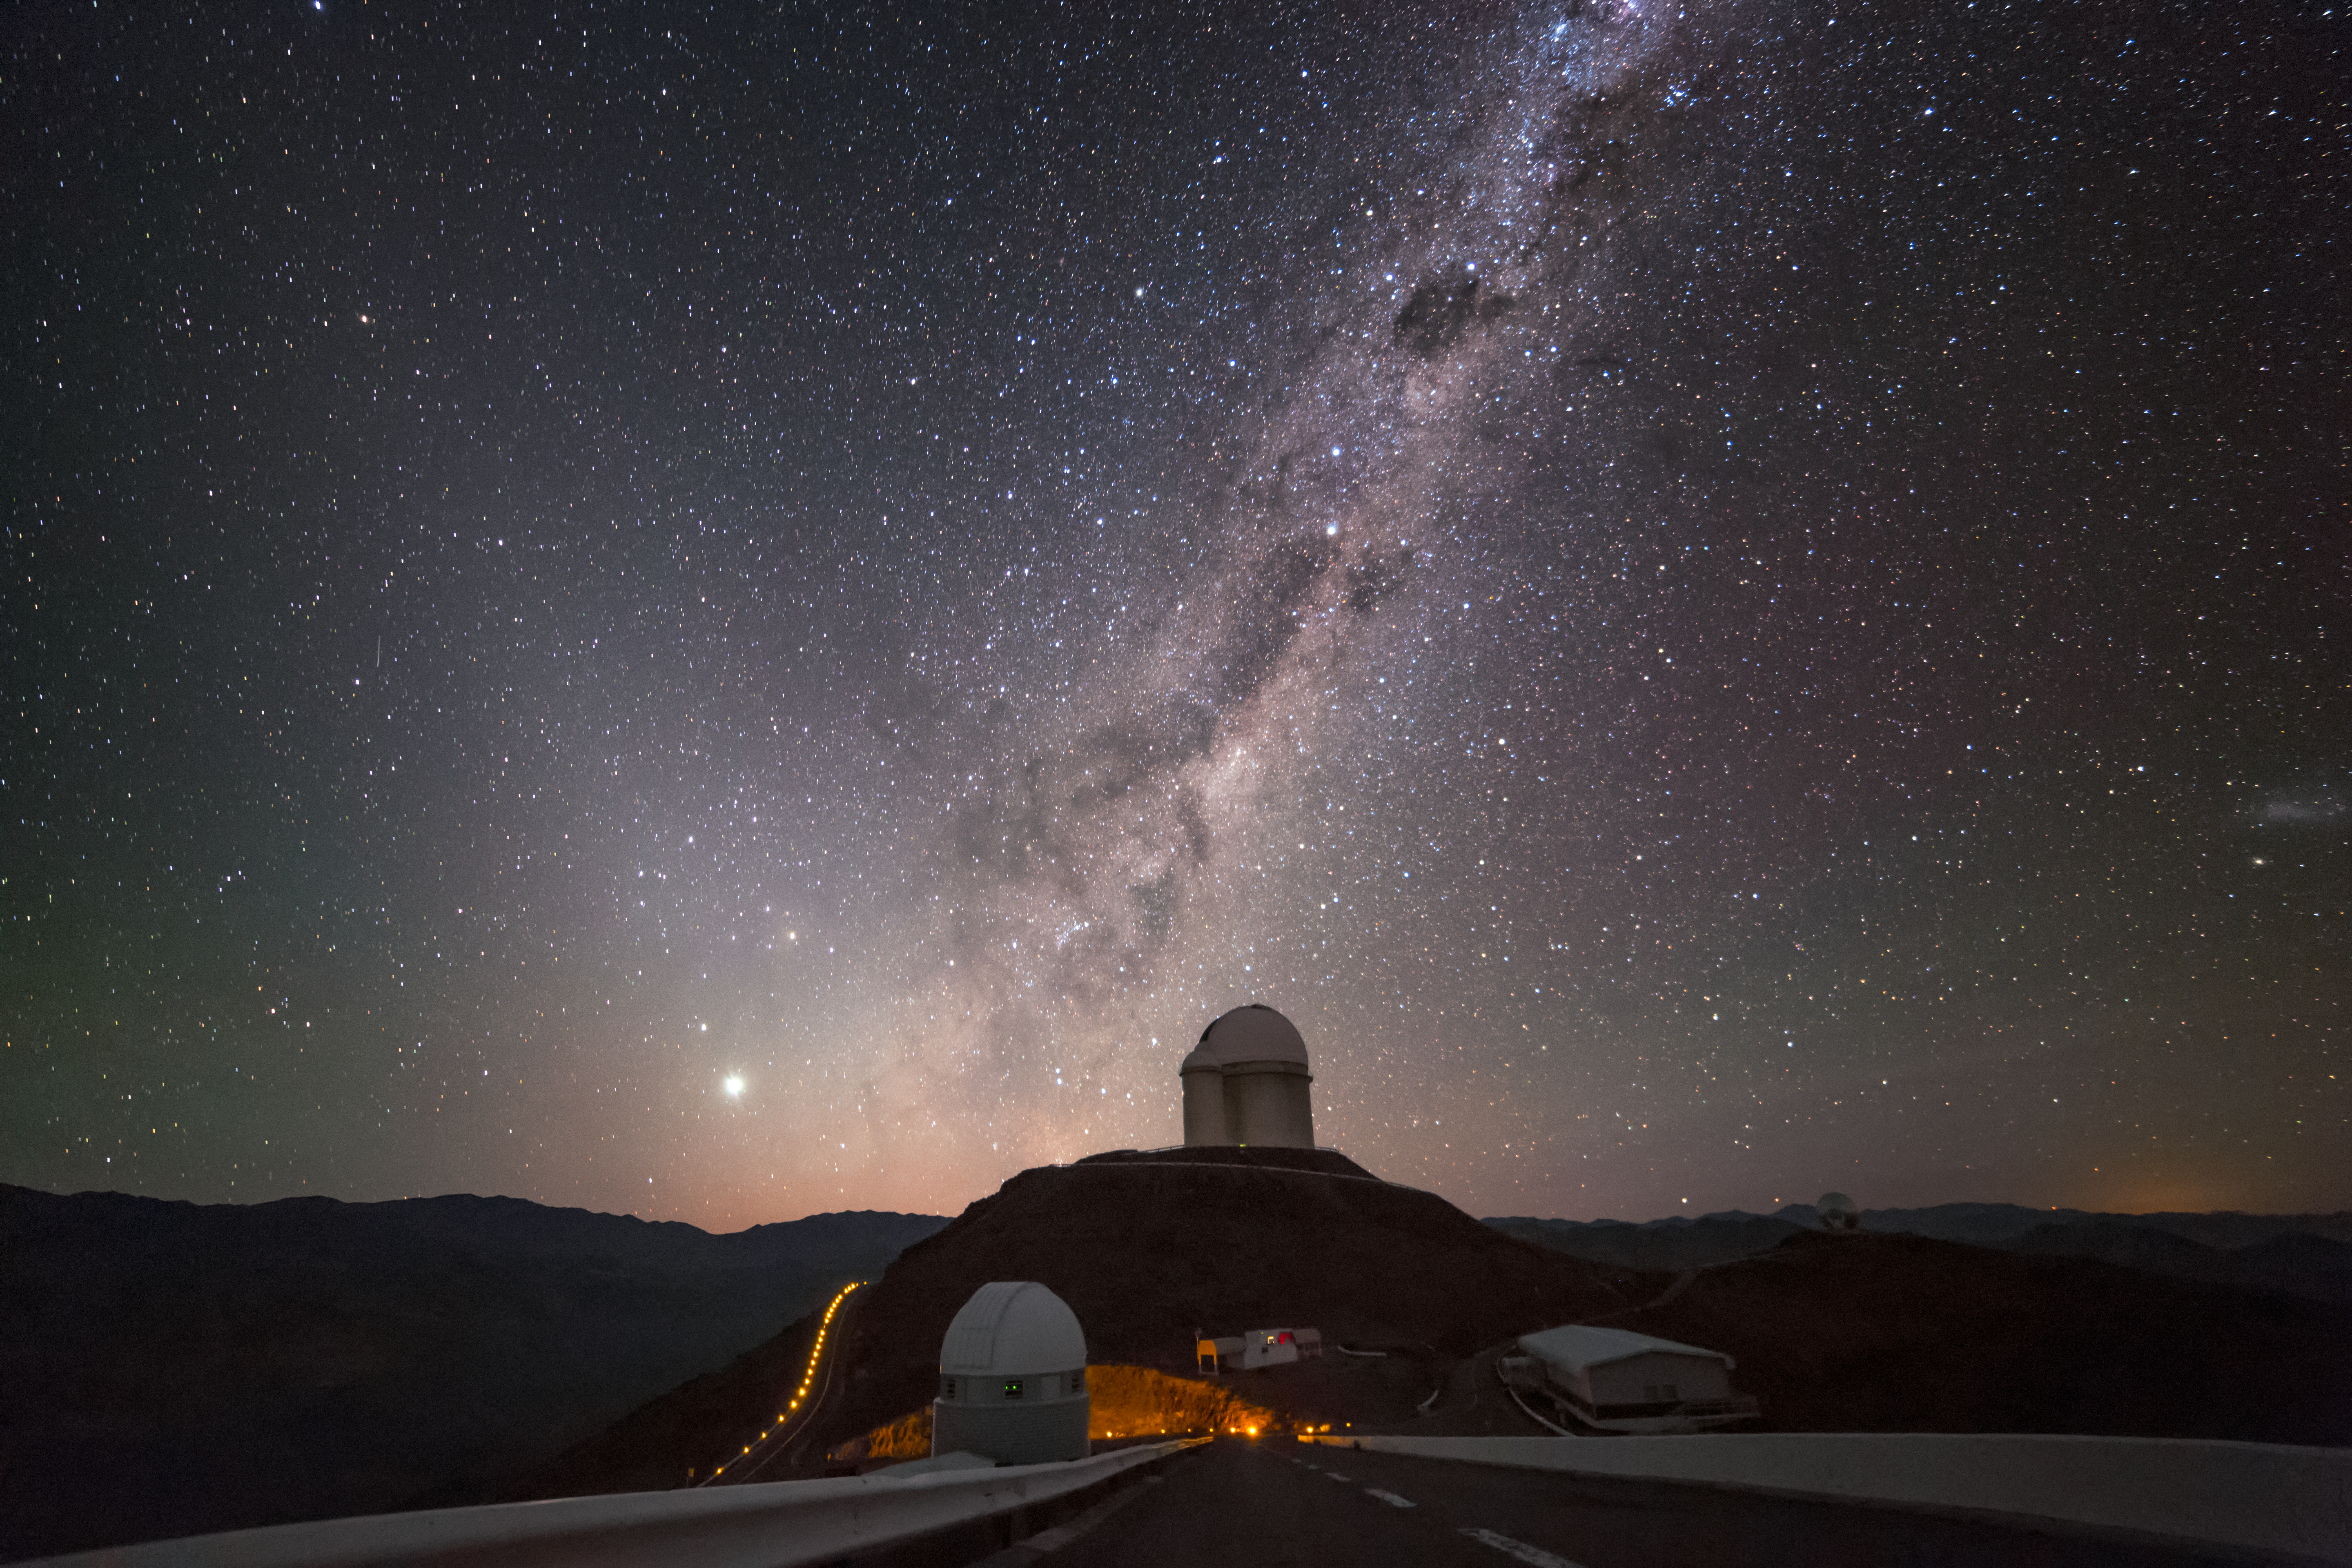

Centaurus over the ESO 3.6-metre telescope

The constellation of Centaurus hovers above the ESO 3.6-metre telescope in this spectacular shot from the La Silla Observatory in the Atacama desert, northern Chile. Surrounded by the mass of stars making up the Milky Way, the two bright stars right above the telescope dome are Alpha and Beta Centauri.

Centaurus is home to the red dwarf star Proxima Centauri, our closest stellar neighbour and the target of a new scientific and outreach project known as the Pale Red Dot campaign.

Pale Red Dot is an international search for an Earth-like exoplanet around the closest star to us, Proxima Centauri. It will use HARPS, attached to ESO’s 3.6-metre telescope at La Silla Observatory, as well as the Las Cumbres Observatory Global Telescope Network (LCOGT) and the Burst Optical Observer and Transient Exploring System (BOOTES). The public will see how teams of astronomers with different specialities work together to collect, analyse and interpret data, which may or may not be able to confirm the presence of an Earth-like planet orbiting our nearest neighbour. The outreach campaign consists ofblog posts and social media updates on the Pale Red Dot Twitter account and using the hashtag#PaleRedDot. For more information visit the Pale Red Dot website: http://www.palereddot.org

Credit: ESO/A.Santerne